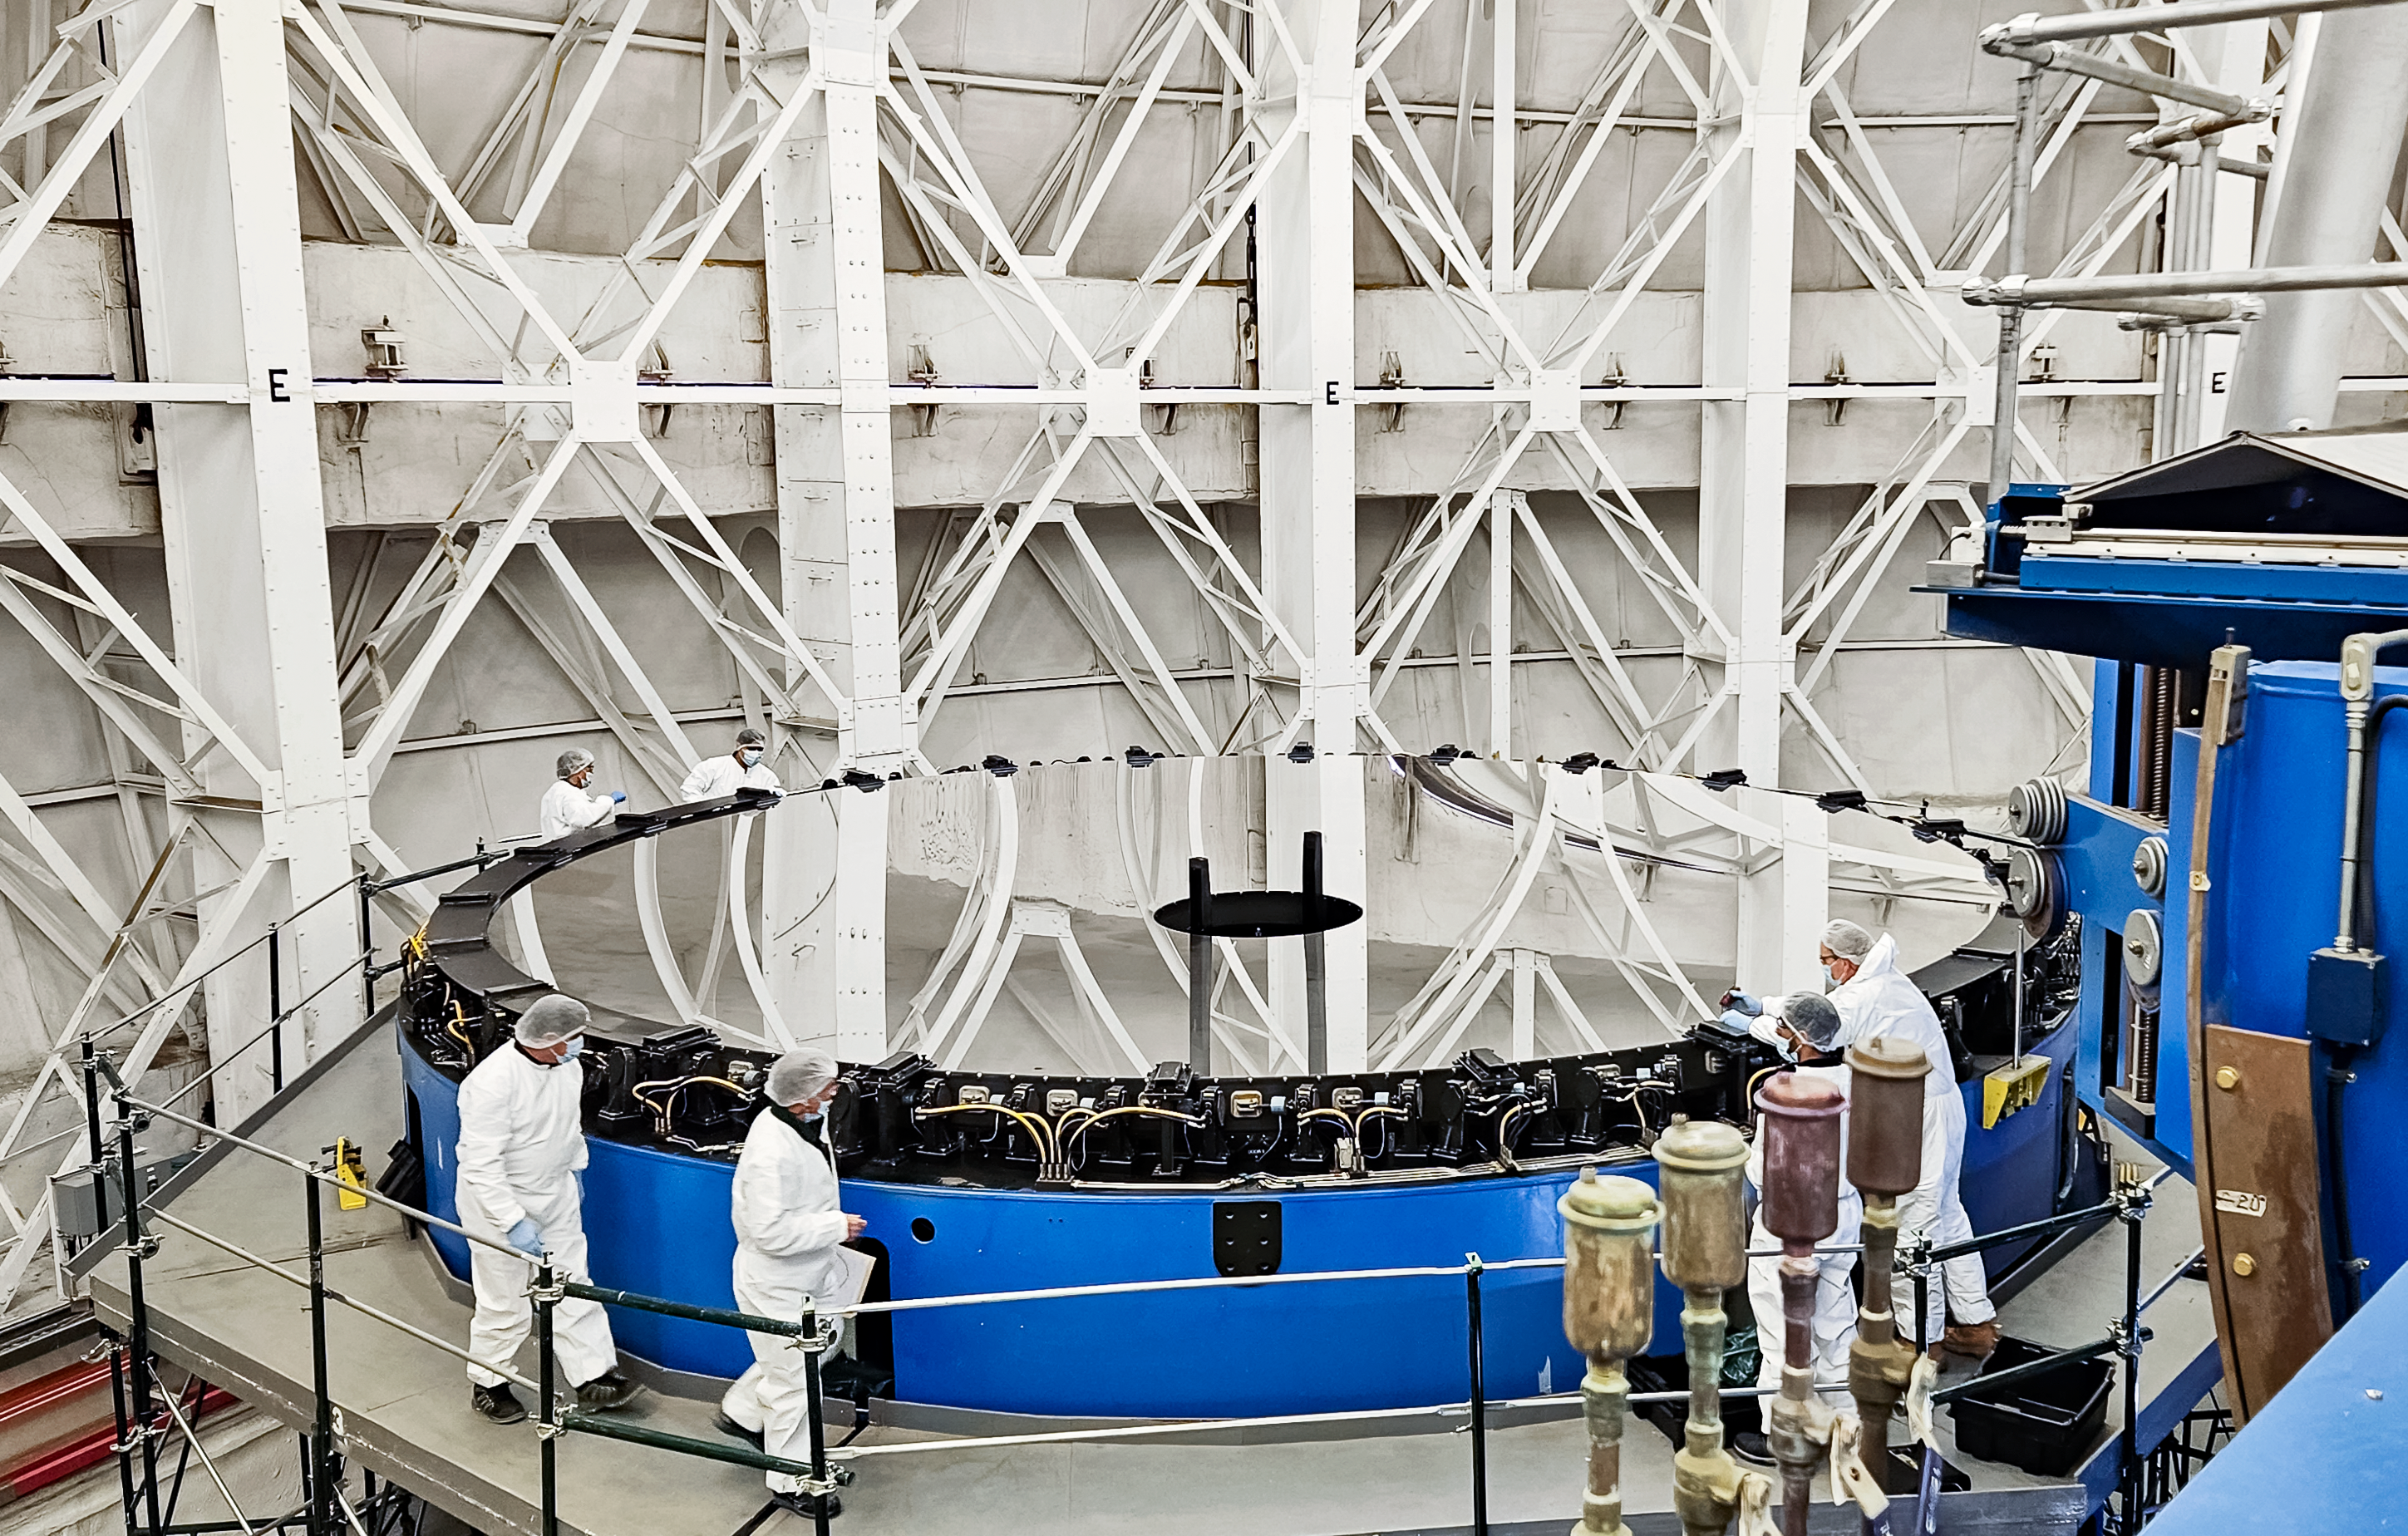

Gemini South’s primary mirror with the old coating.

It is possible to see the signs of deterioration of the coating, after 8 years it was necessary to do a new coating to improve the performance of the telescope. As a hint, the coating shutdown is scheduled every 5 years.

Credit: International Gemini Observatory/NOIRLab/NSF/AURA